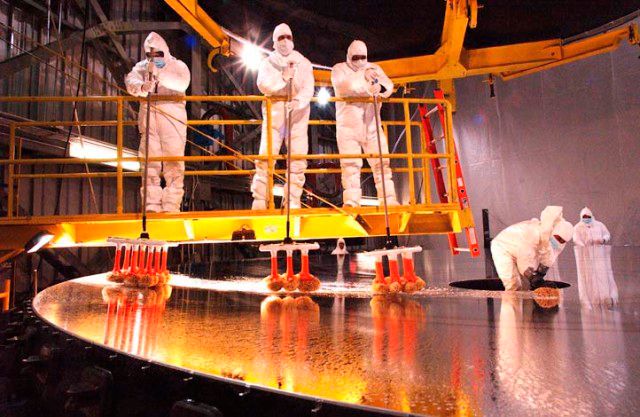

Primary mirror cleaning

Credit: International Gemini Observatory/AURA